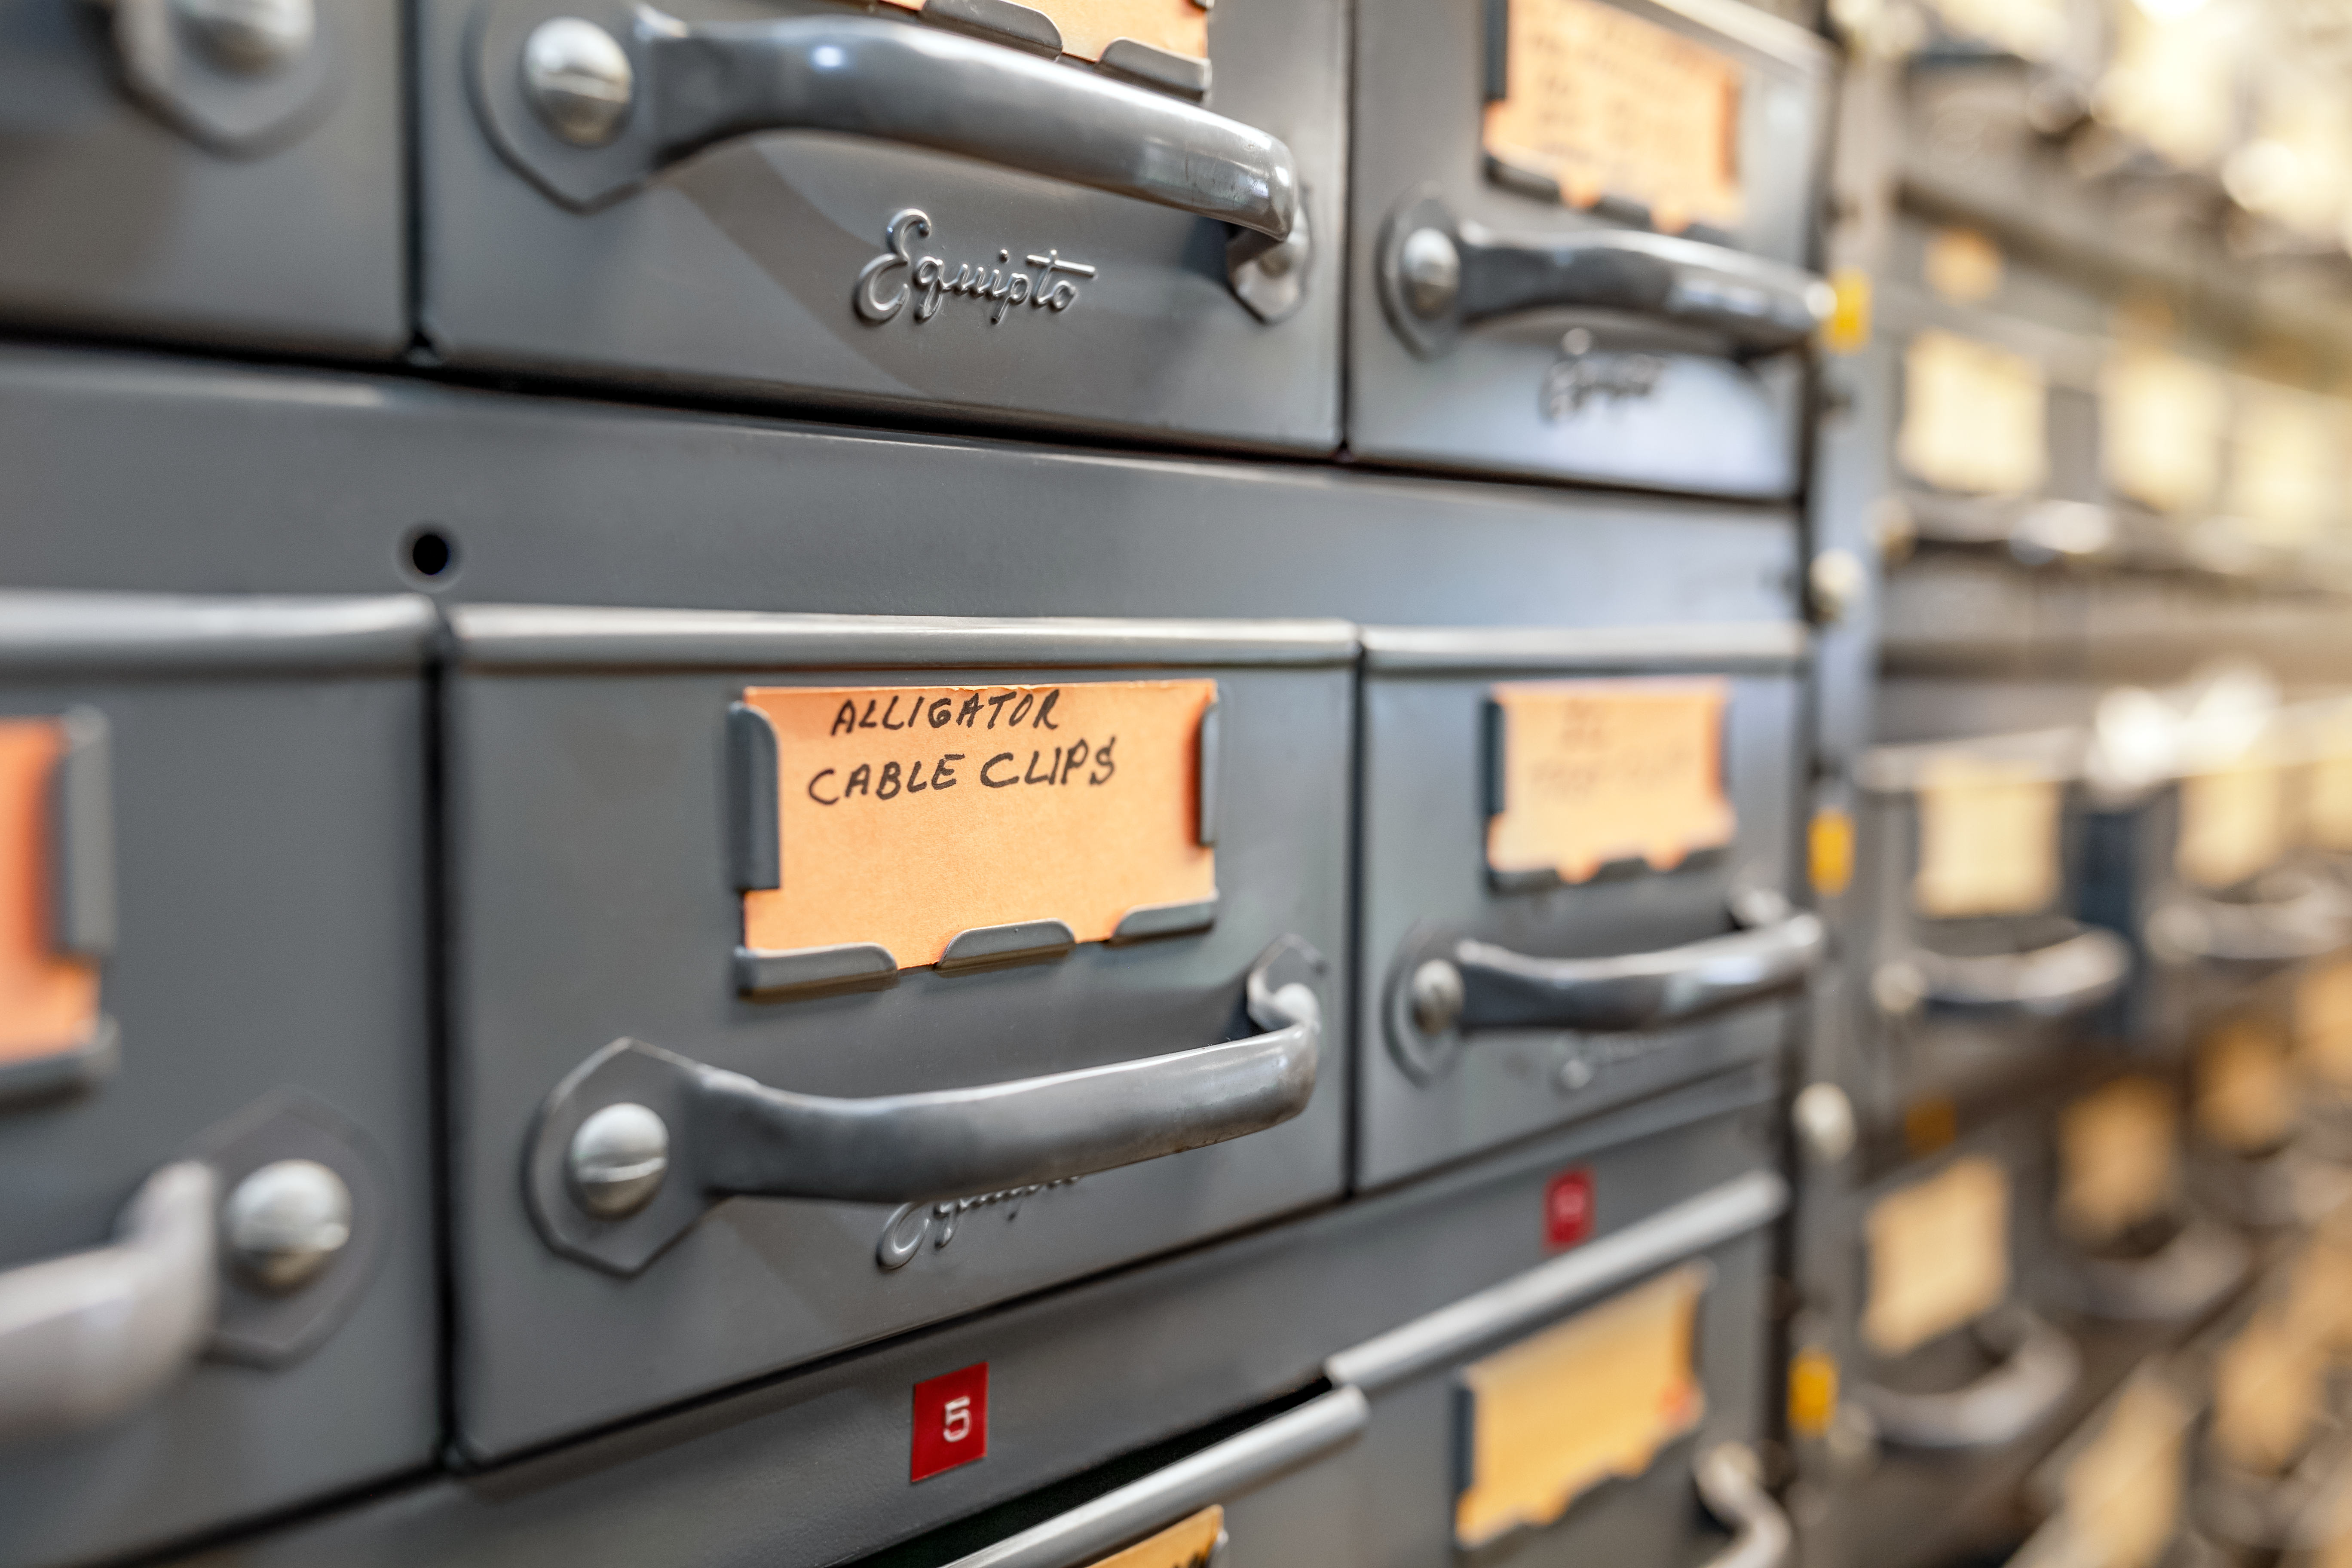

Machine Shop Clips

Alligator cable clips cabinets at the NOIRLab Headquarters machine shop in Tucson, Arizona.

Credit: NOIRLab/NSF/AURA/T. Slovinský